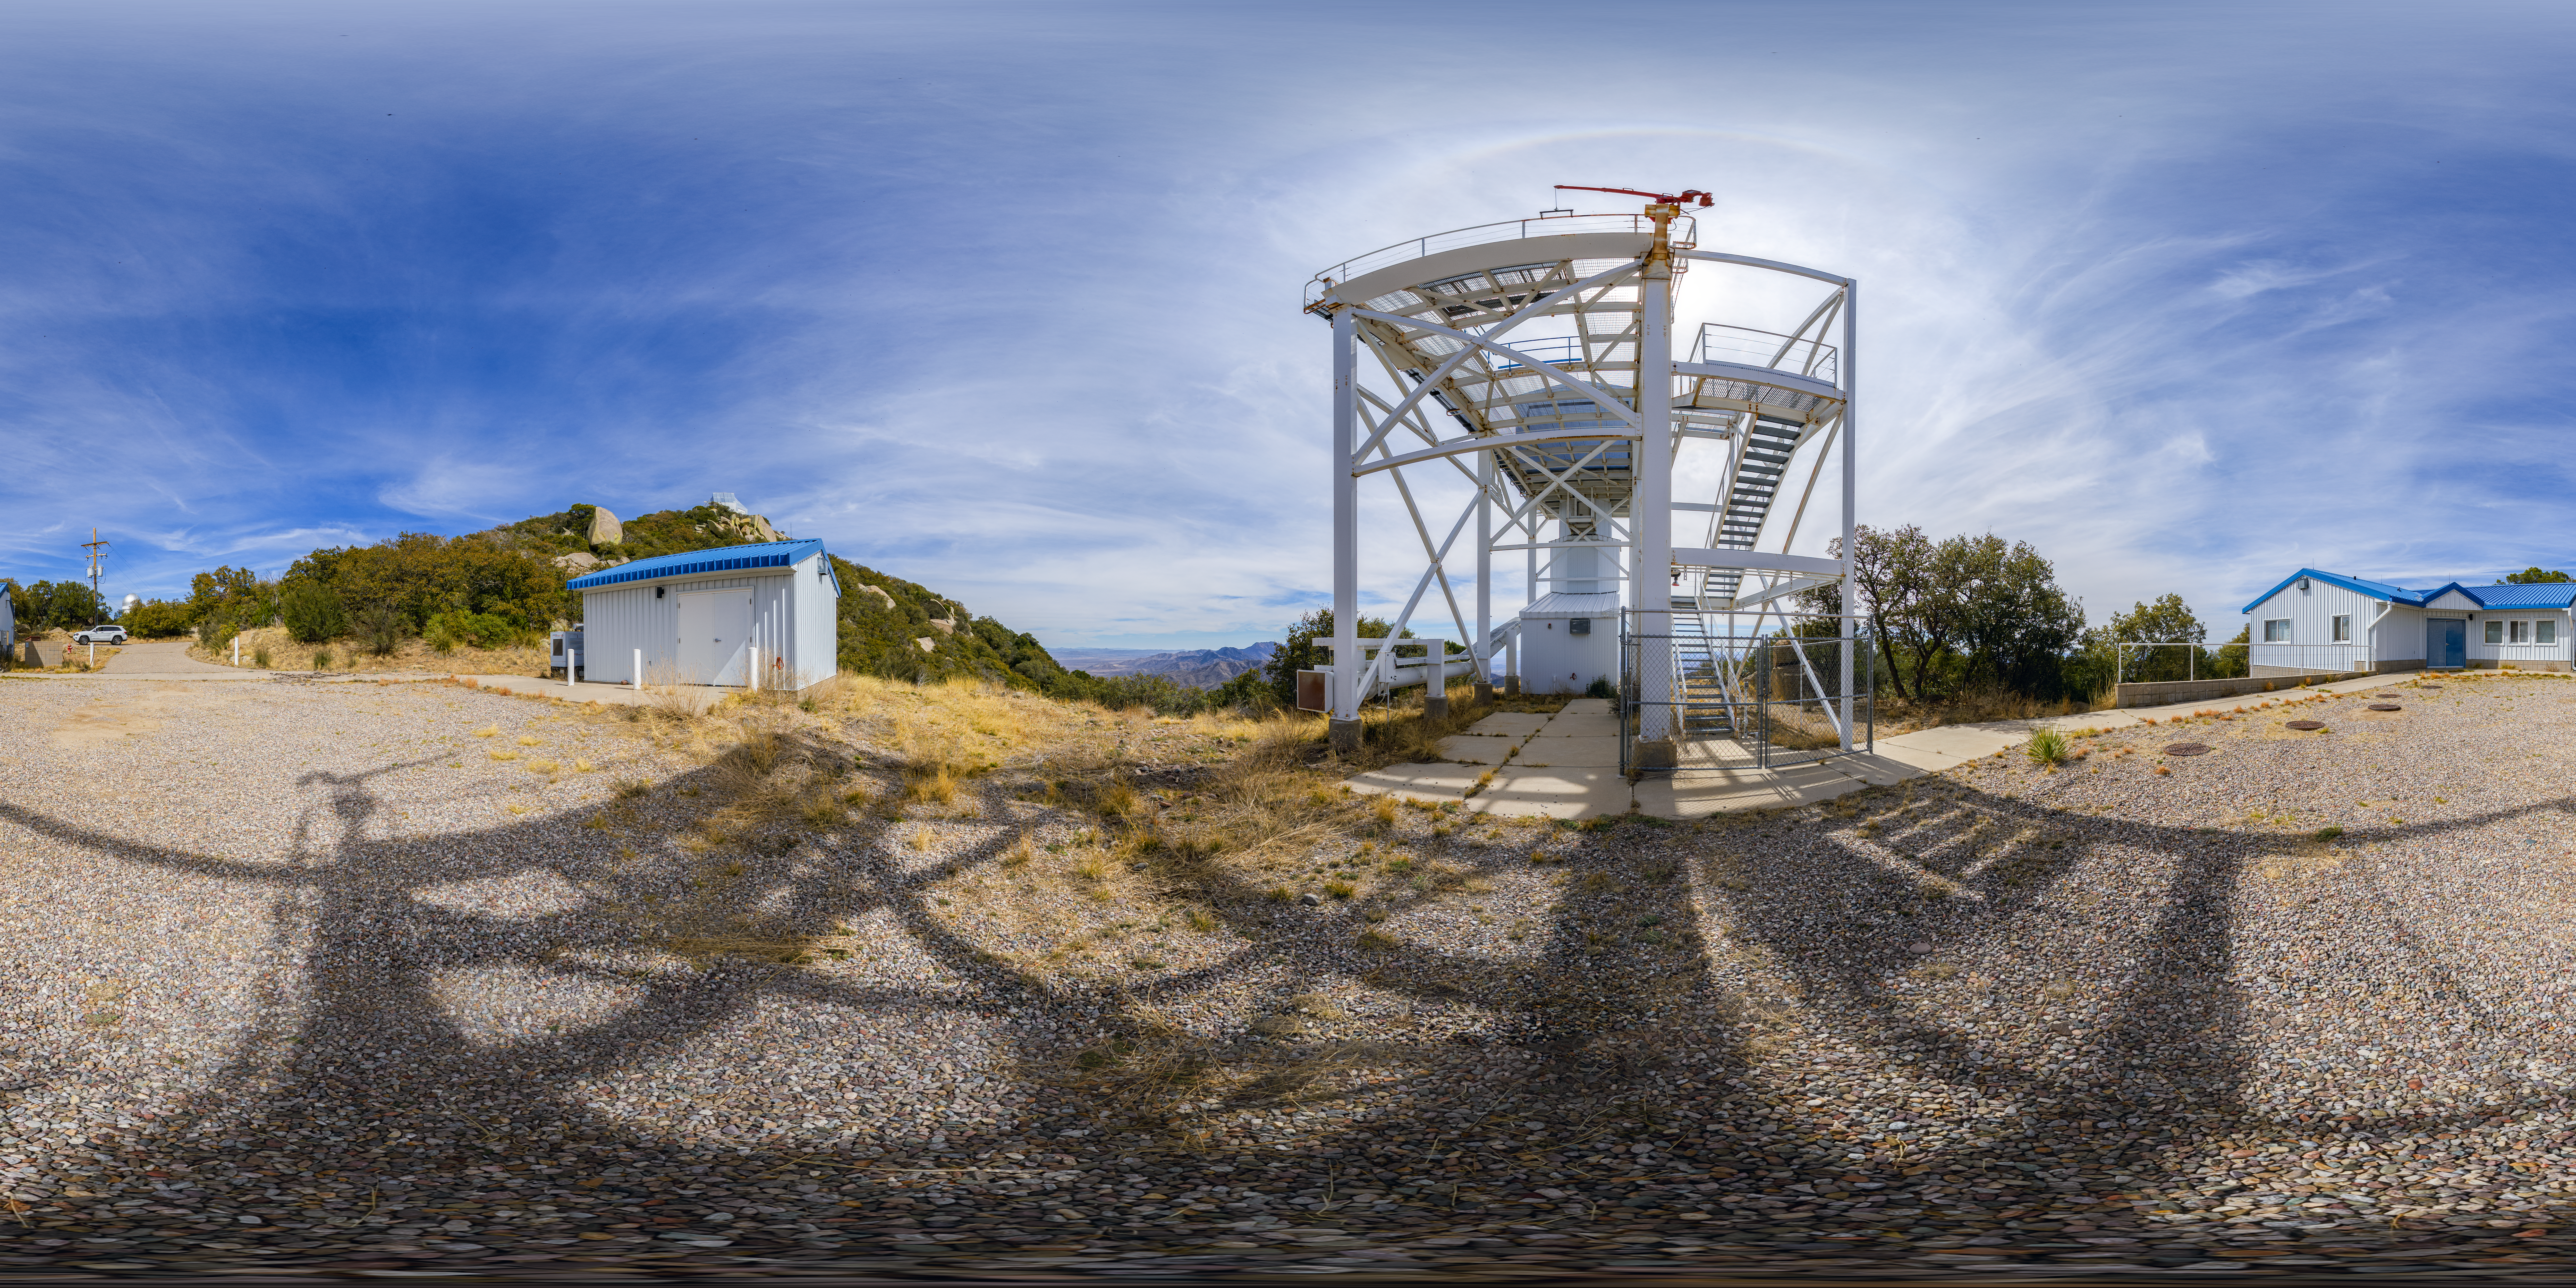

360-Degree Panorama of the Calypso Telescope

This 360-degree view shows the Calypso Telescope, which was originally stationed on Kitt Peak, Arizona, but was moved to Cerro Pachón in 2018 to monitor atmosphere conditions in support of the Vera C. Rubin Observatory.

A dome-view image can be seen here.

Credit: NOIRLab/AURA/NSF/P. Horálek